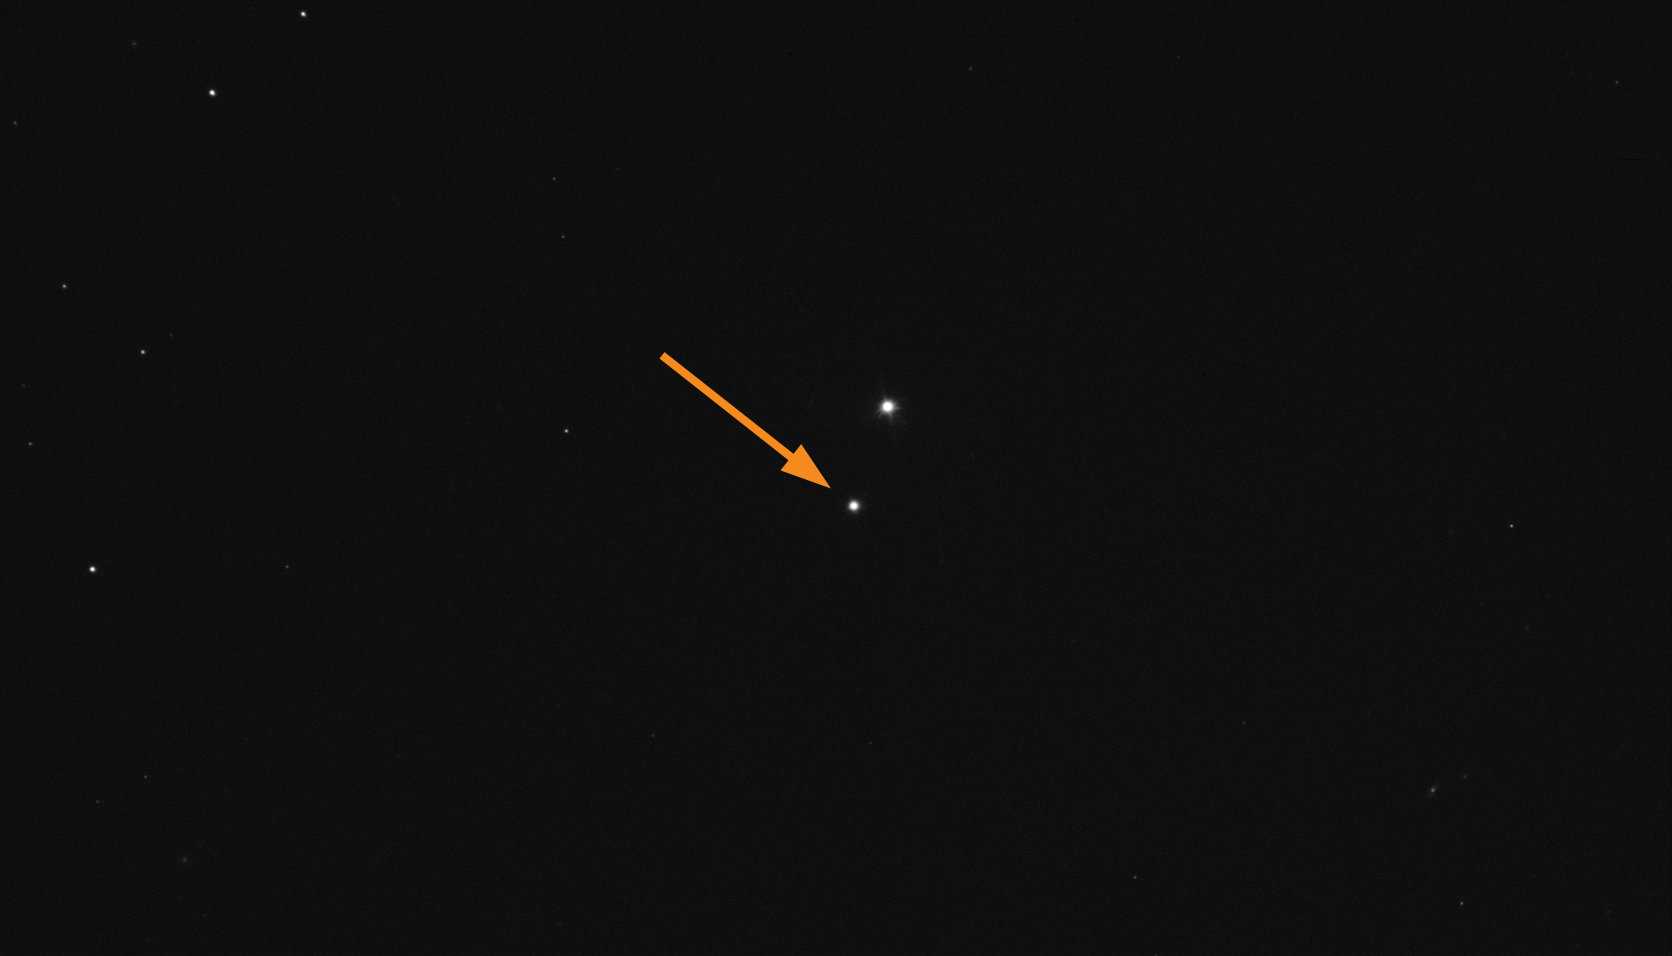

Asteroid Didymos before the DART impact

The arrow in this Picture of the Week marks the asteroid Didymos as seen on the night of September 25/26 with ESO’s Very Large Telescope (VLT) in Chile. Didymos has a smaller 160-metre-long moon called Dimorphos (not seen here), and on 26 September at 23:14 UTC a NASA probe is set to crash into this moon as part of the Double Asteroid Redirection Test (DART). Our VLT, like many other telescopes around the world, will be watching.

The purpose of the mission is to see if a future potentially dangerous asteroid could be deflected from its trajectory using this method. The material following the crash will also hopefully provide us with more information about the composition of asteroids – the original building blocks of our planet.

At ESO’s Paranal Observatory in Chile, all four 8.2-metre telescopes of the VLT will observe the aftermath of the impact with different instruments. The resulting data will allow astronomers to study the composition and motion of the ejected material, the structure of the asteroid’s surface and its internal properties.

The results of this experiment may provide a method of protecting our planet from hazardous asteroids but will also deepen our understanding of asteroids and hence the formation of our Solar System. To learn more about the important scientific data that will be obtained by the VLT, read our latest blog post.

Credit: ESO/Bagnulo et al.